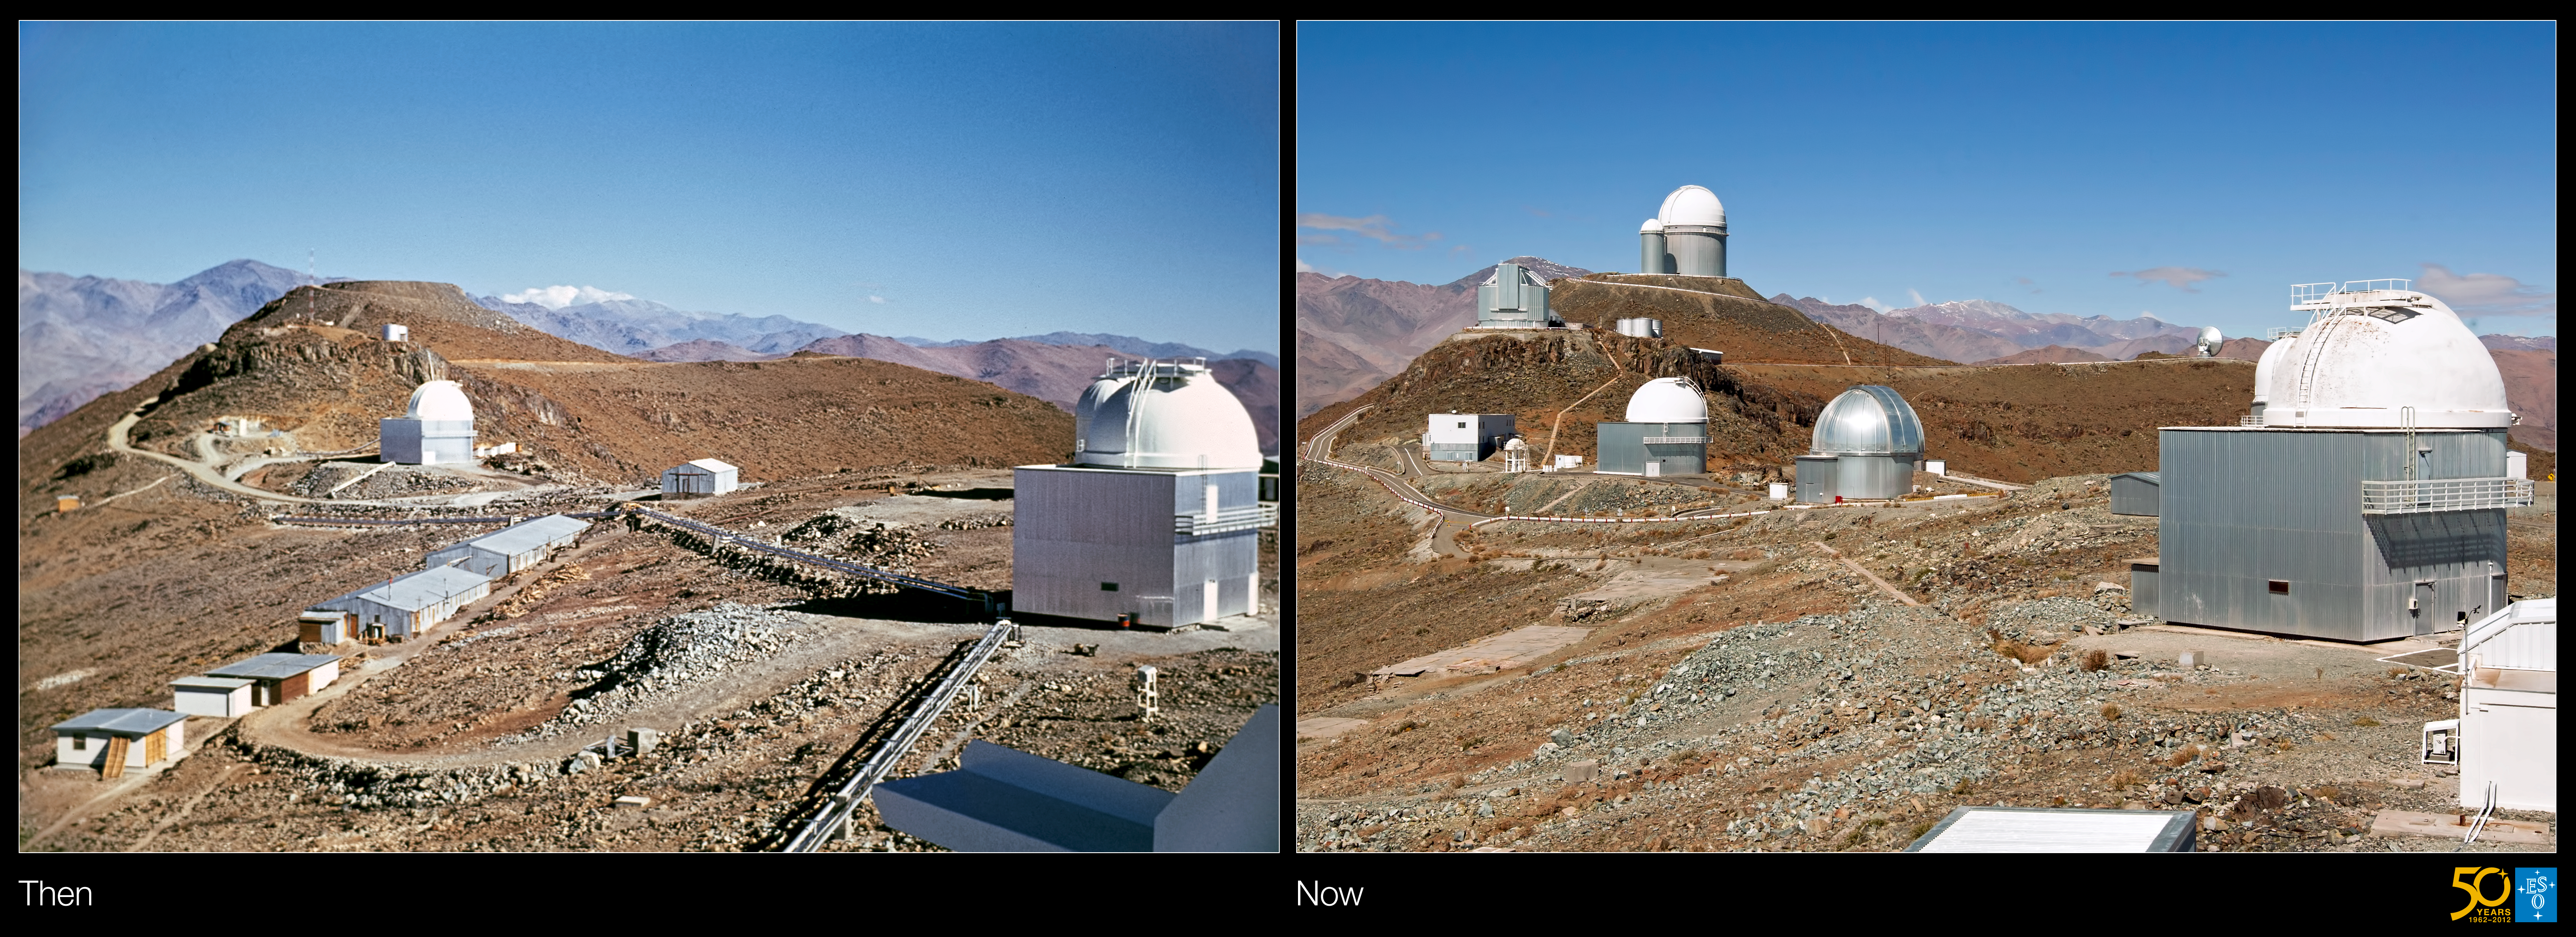

A glimpse into the past — then and now at La Silla Observatory

Our first stop on this journey through time is at La Silla, the first of ESO’s observatory sites. The historical image was taken in the late 1960s or early 1970s from the dome of the ESO 1.52-metre telescope, which had its first light in 1968. A second photograph, taken in the present day, shows how much the observatory has changed over the decades.

In the historical image, we can see the ESO 1-metre telescope in the foreground on the right, with the Grand Prism Objectif telescope (GPO) just peeking out from behind. The third telescope in this photo is the Schmidt 1-metre telescope, on the left. Behind it, at a higher level, are the water tanks of the observatory.

Moving through time to the present-day, we can see how much La Silla has evolved, with many more telescopes on the site. The ESO 3.6-metre telescope and the adjacent Coudé Auxiliary Telescope now stand out on the highest peak. The angular enclosure of the New Technology Telescope (NTT) is just to the left, next to the water tanks. The 15-metre-diameter dish of the Swedish–ESO Submillimetre Telescope (SEST) watches the horizon on the far right.

The new photograph was taken from a slightly different position on top of the ESO 1.52-metre telescope building, so the GPO is now hidden behind the ESO 1-metre telescope in the foreground. The white dome that is just visible behind the 1-metre is the Danish 1.54-metre telescope. In the centre of the photo we now see the silvery dome of the MPG/ESO 2.2-metre telescope.

Although some telescopes at La Silla, such as the ESO 1-metre and 1.52-metre, and the SEST, are no longer in operation, others are still doing front-line astronomy. The ESO 3.6-metre telescope hosts the HARPS instrument, the world’s leading exoplanet hunter (see eso1134 for some recent results). The NTT has been used to help explain the formation of massive stars (see eso1029). Both telescopes provided vital data which led to the discovery of the accelerating expansion of the Universe — a discovery for which the 2011 Nobel Prize in Physics was awarded. The MPG/ESO 2.2-metre telescope has also produced a treasure trove of data from breathtaking wide-field images to studies of gamma-ray bursts, the most explosive events in the Universe.

Credit: ESO/J. Dommaget